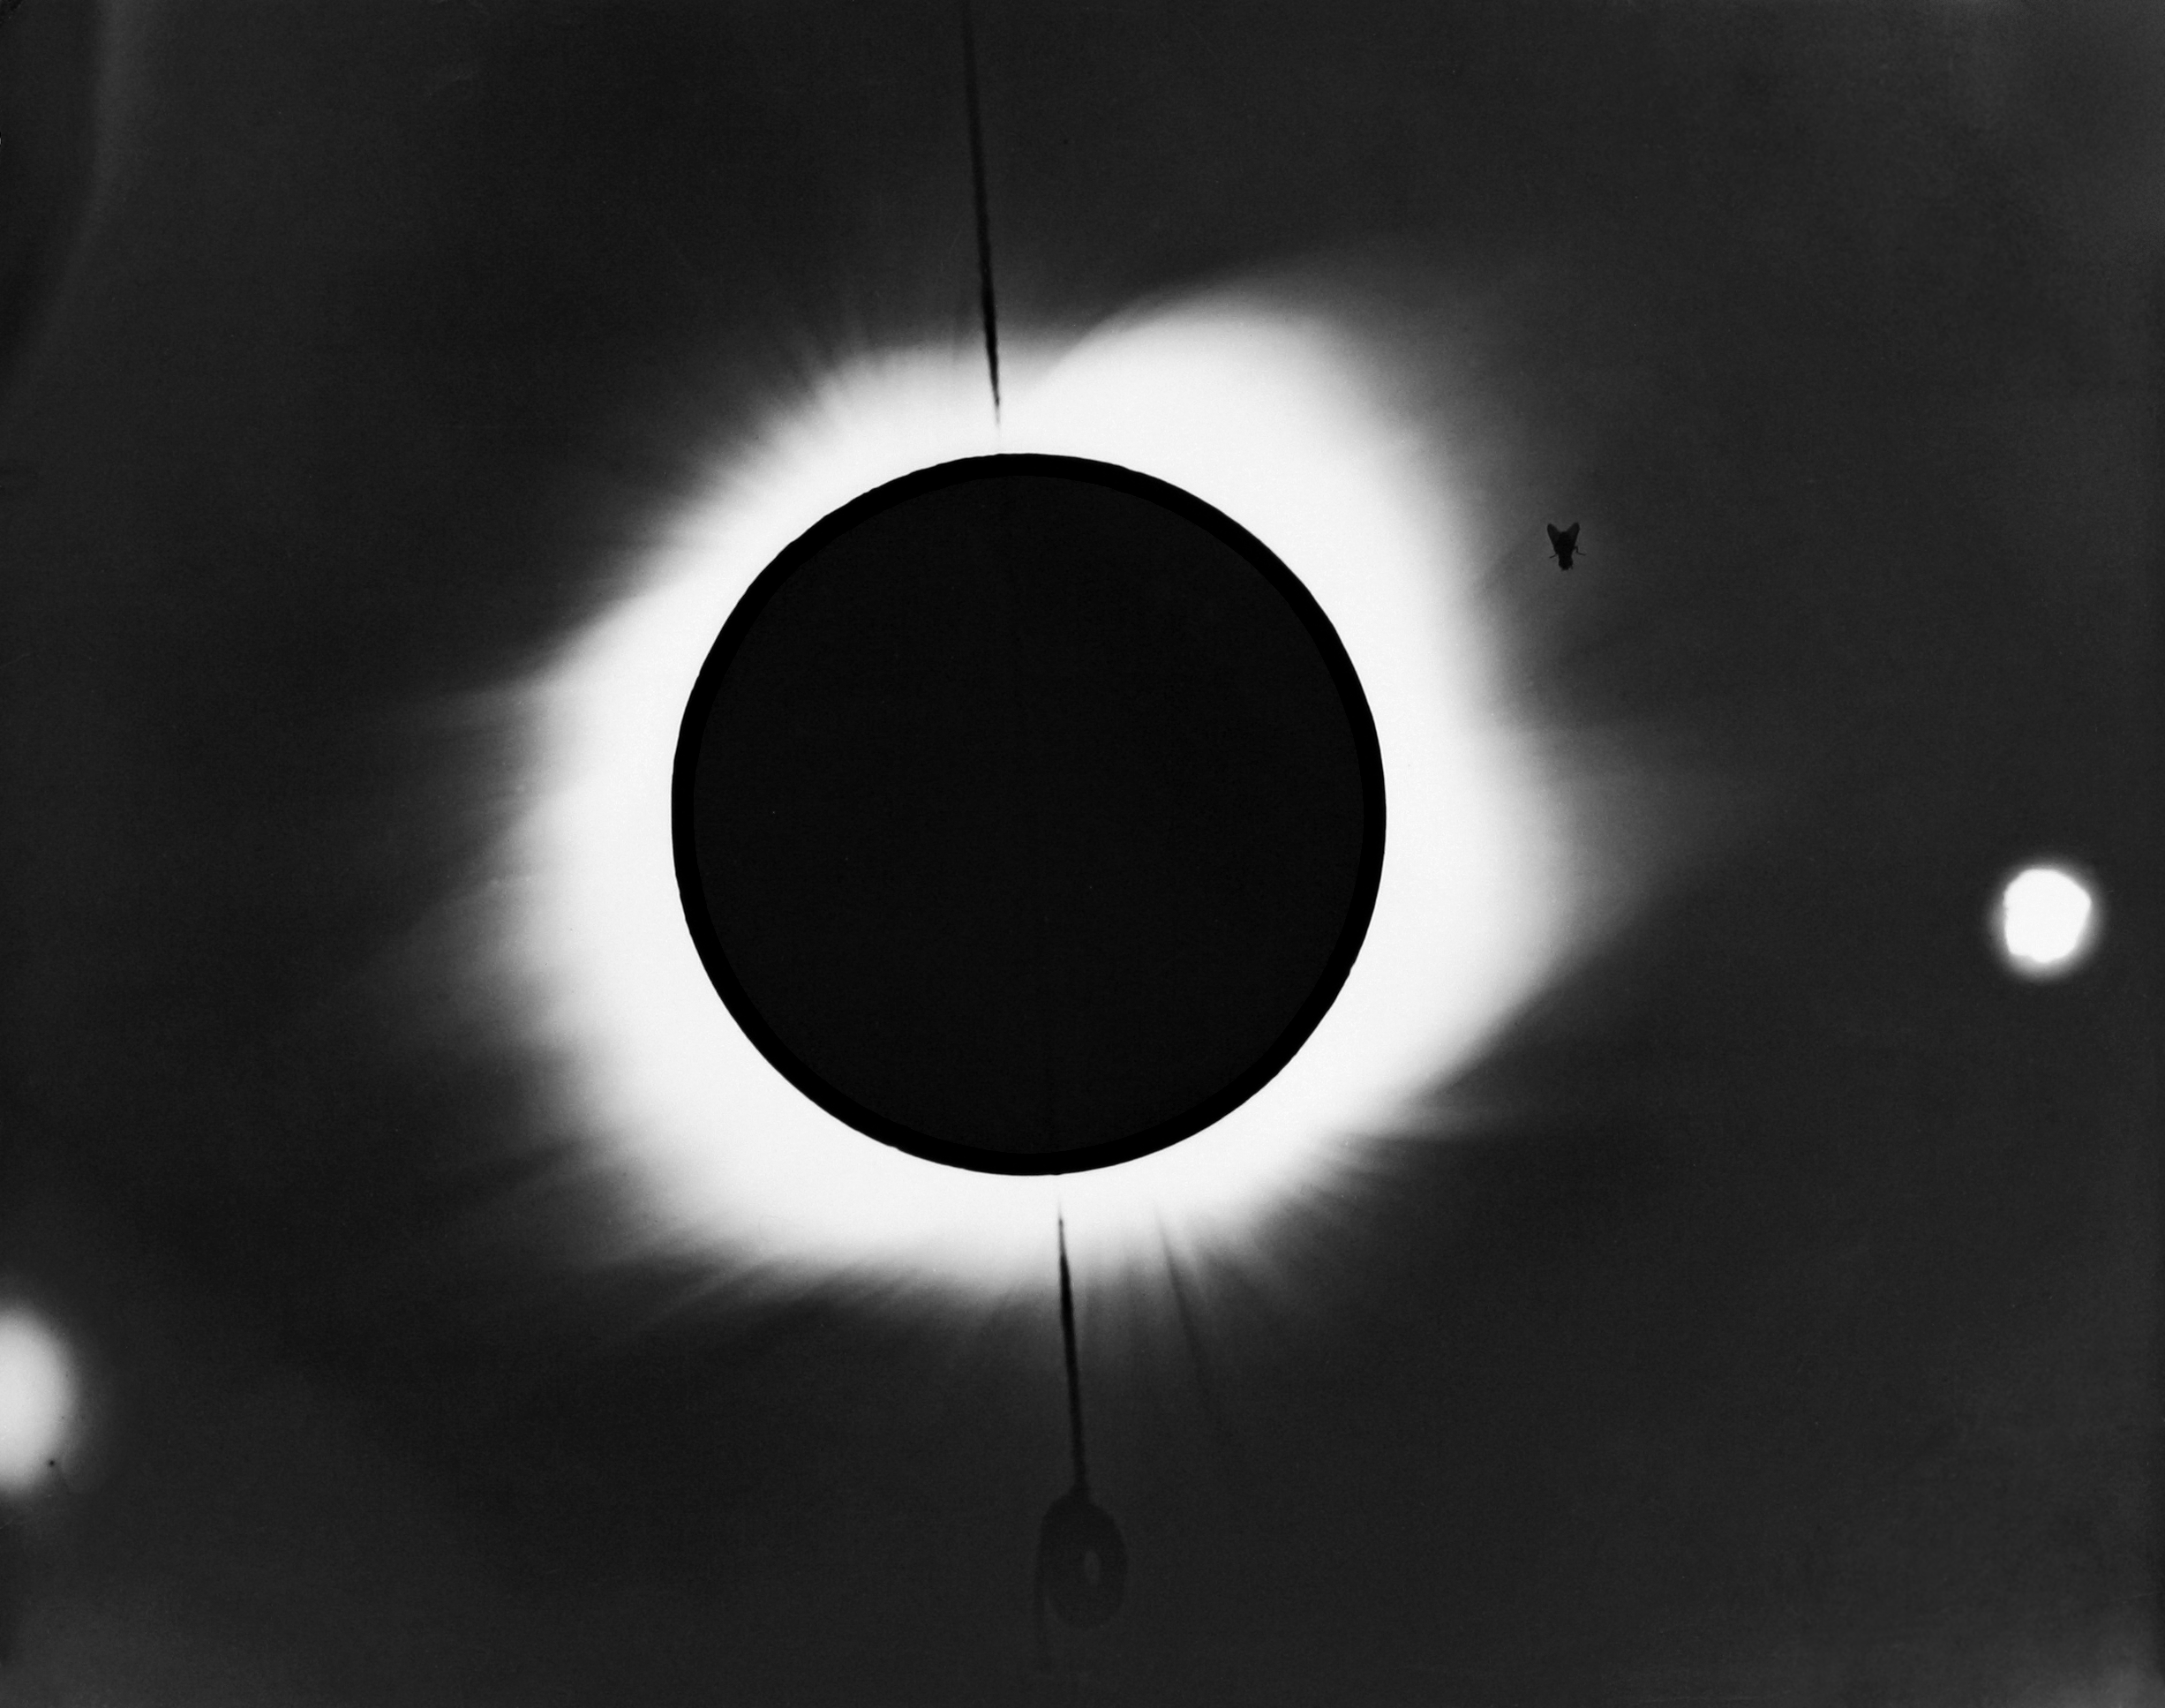

Solar eclipse, September 10th 1923

The unusual fly solar eclipse of September 10th, 1923, observed from Proto Libertad, Sonora, Mexico by A.E.Douglas of the University of Arizona astronomy department.

Credit: A.E.Douglas, University of Arizona/NOIRLab/NSF